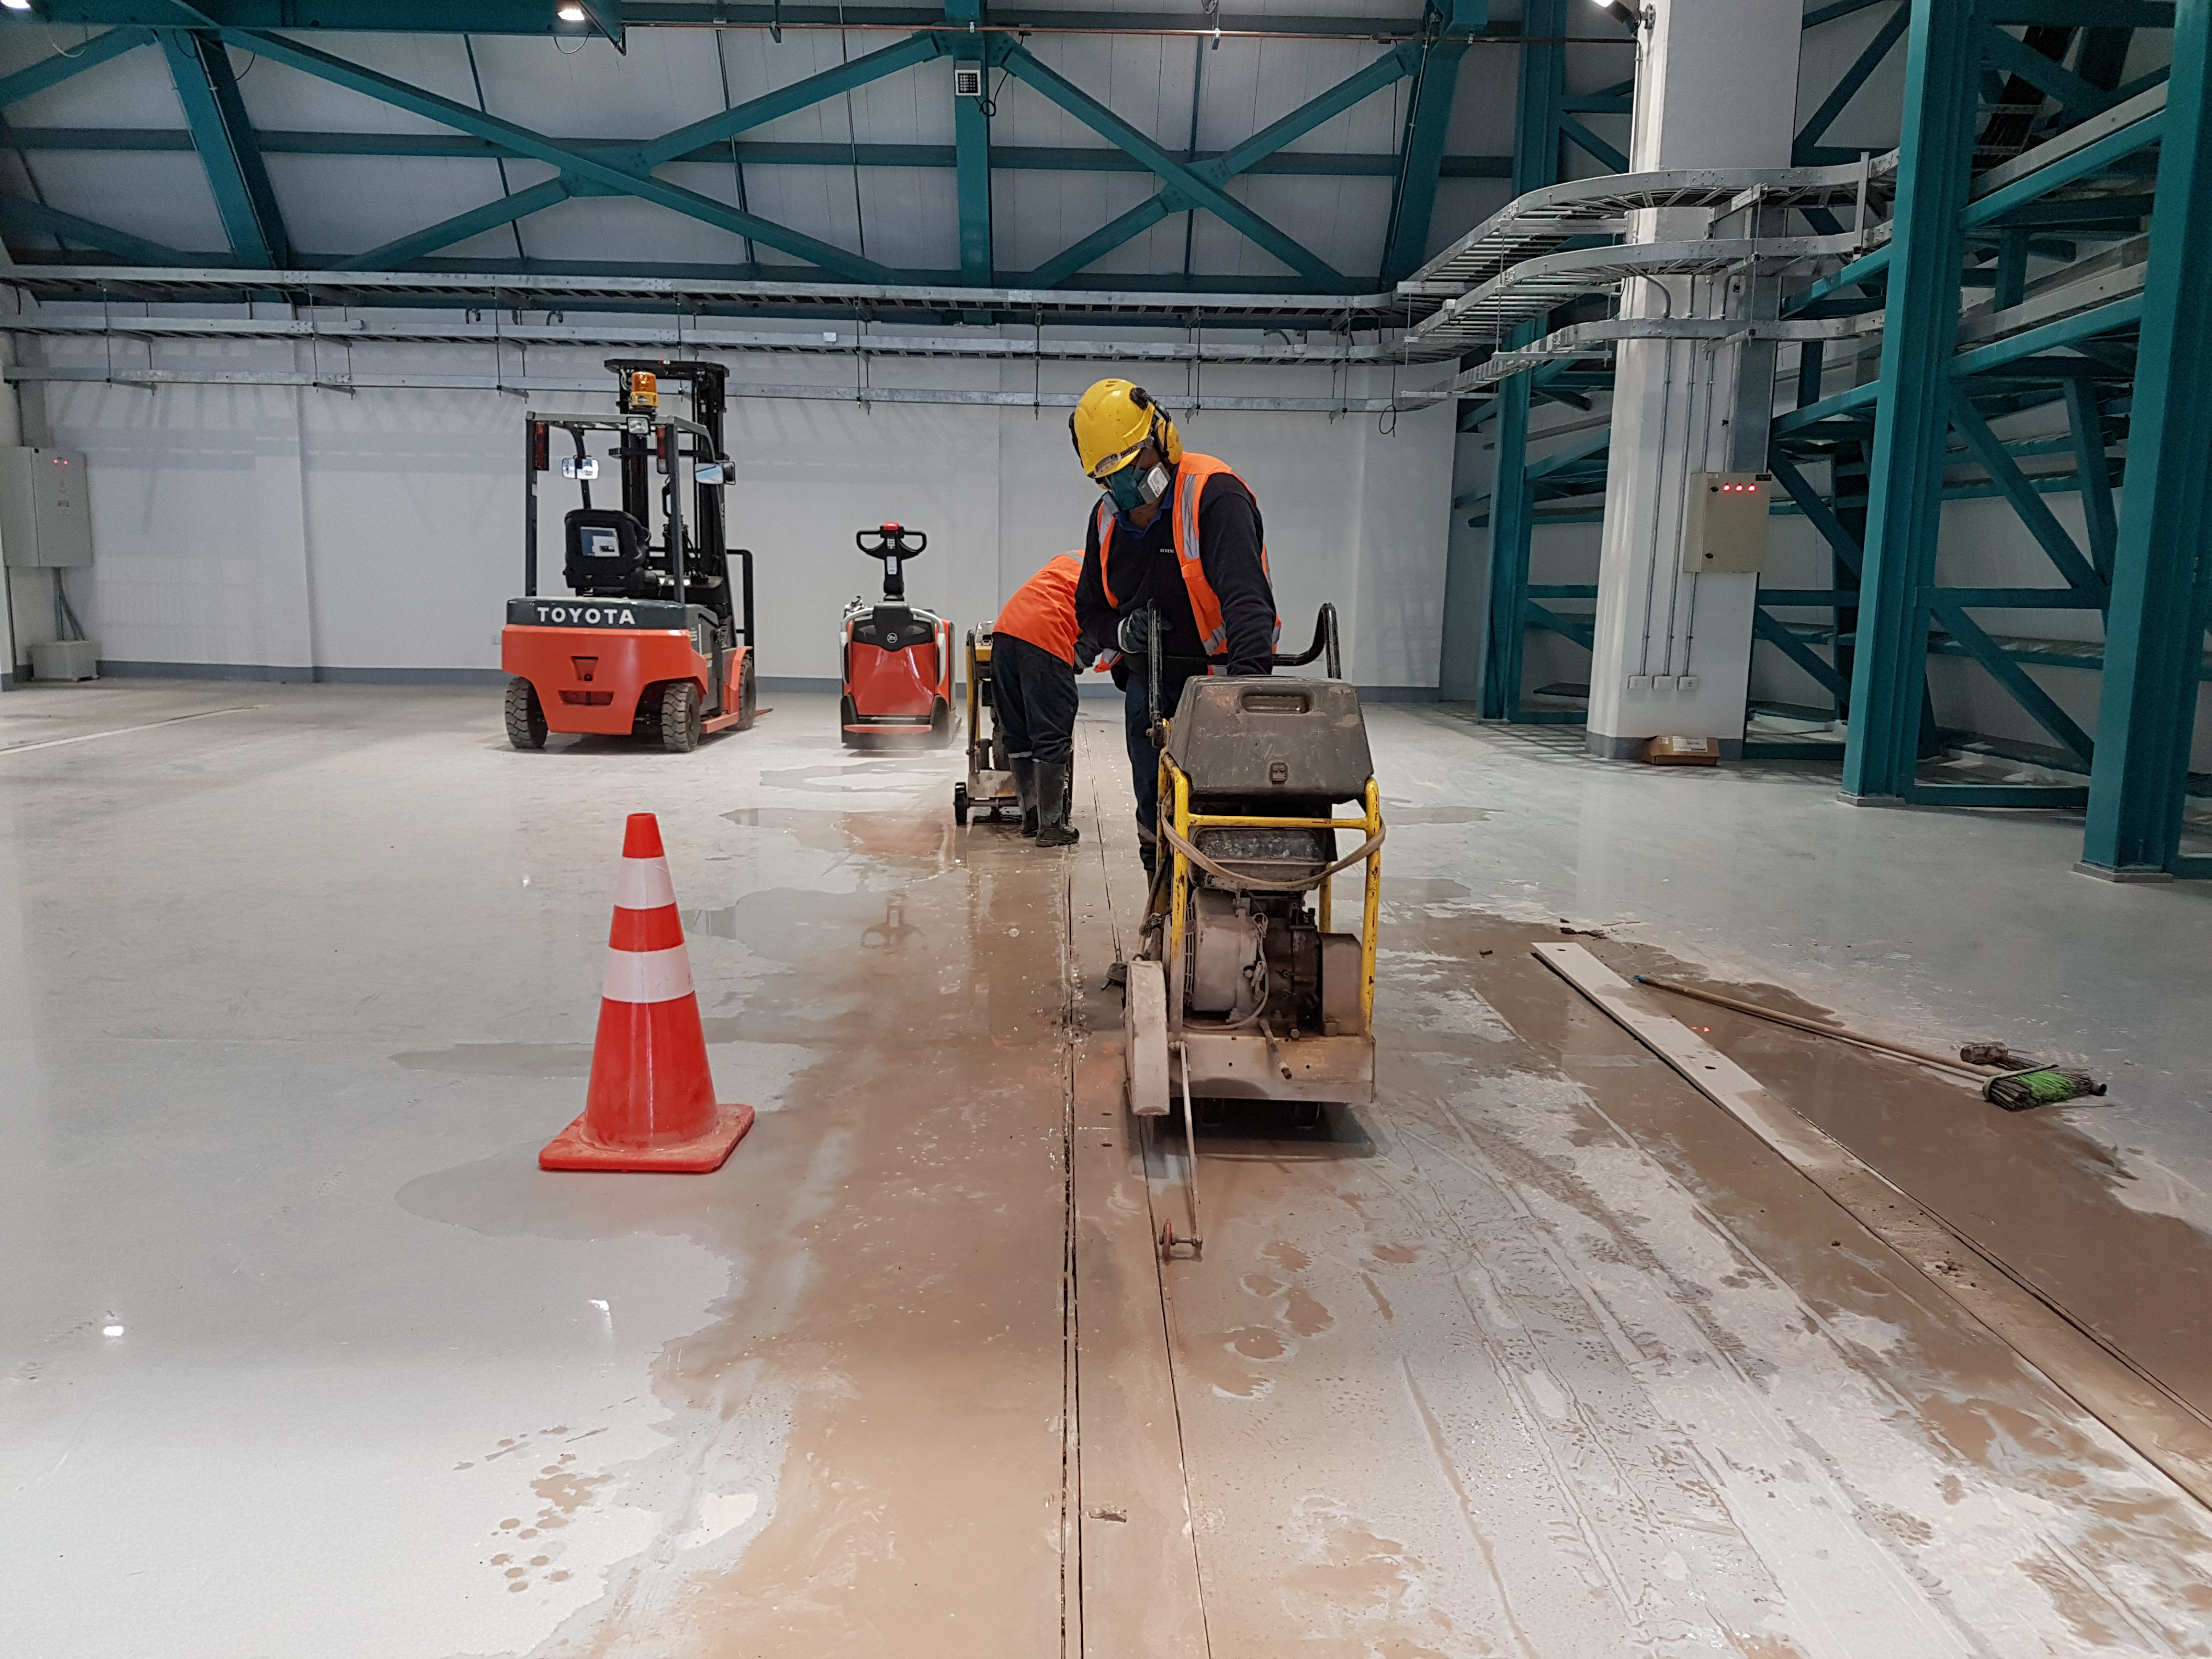

Weeky Construction Photos

Widening the trenches for the rails.

Credit: Rubin Observatory/NSF/AURA